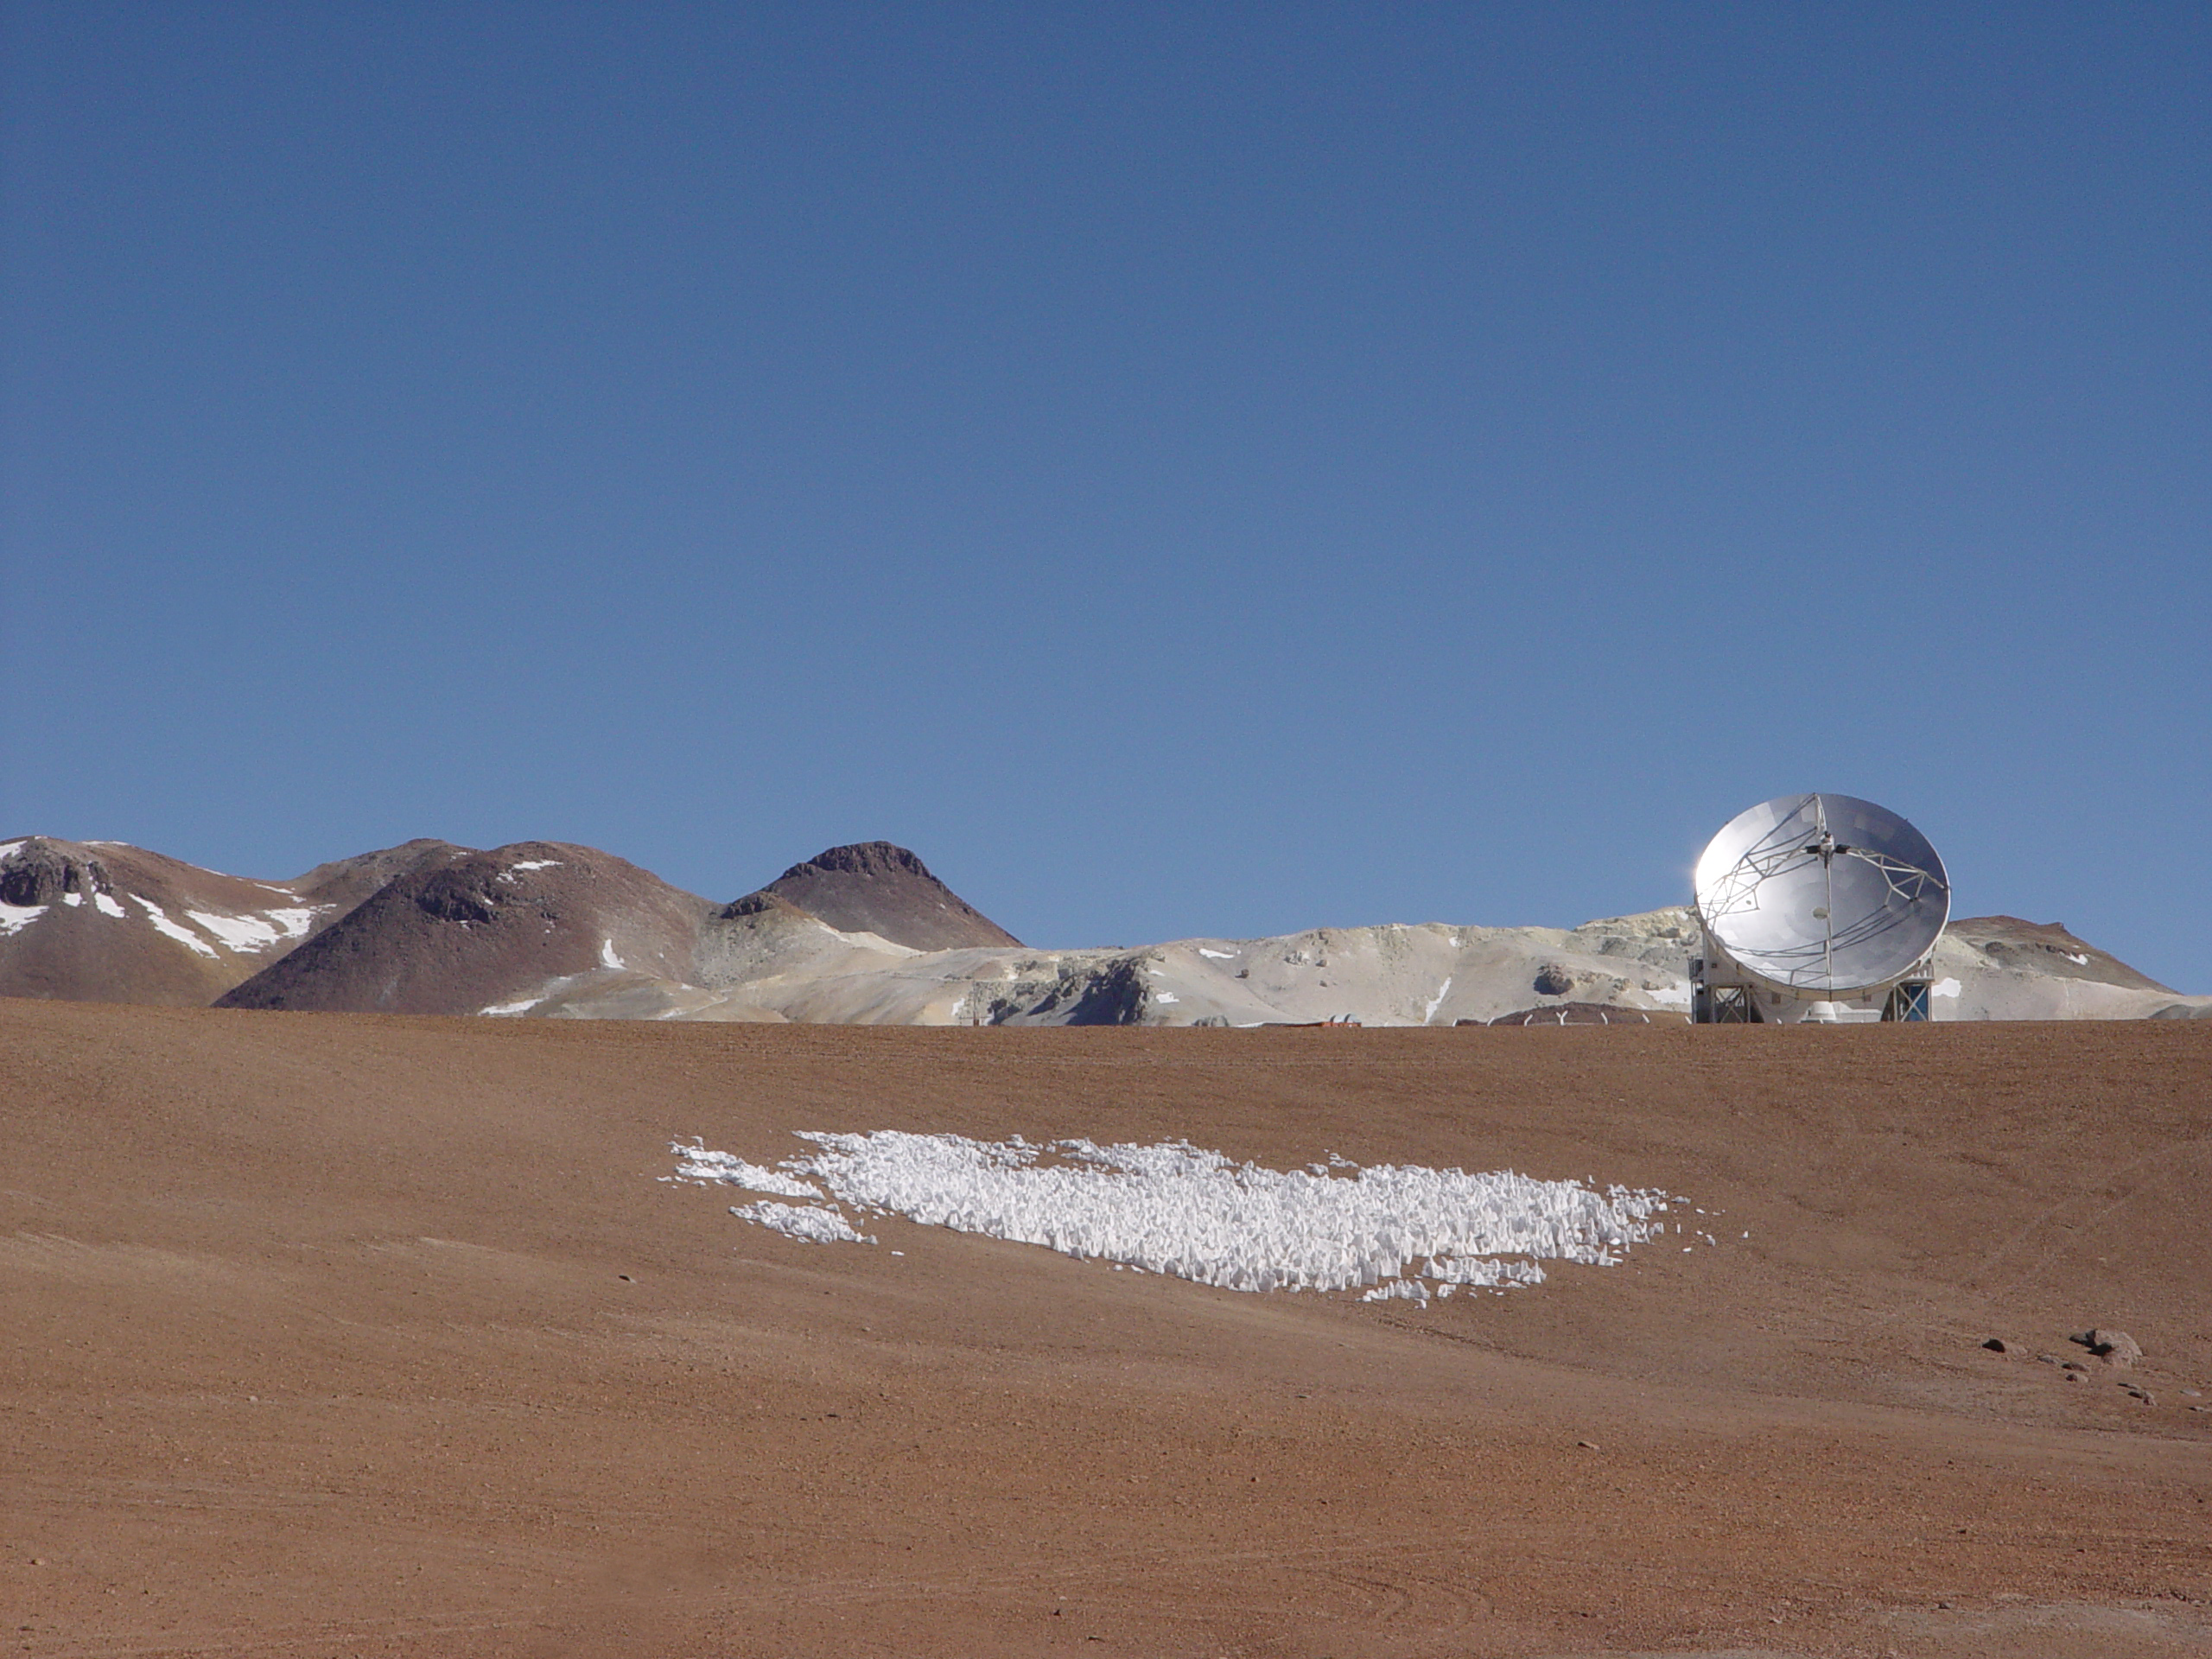

APEX site

A view of the APEX site, with snow on the foreground and the antenna visible in the background.

Credit: ESO